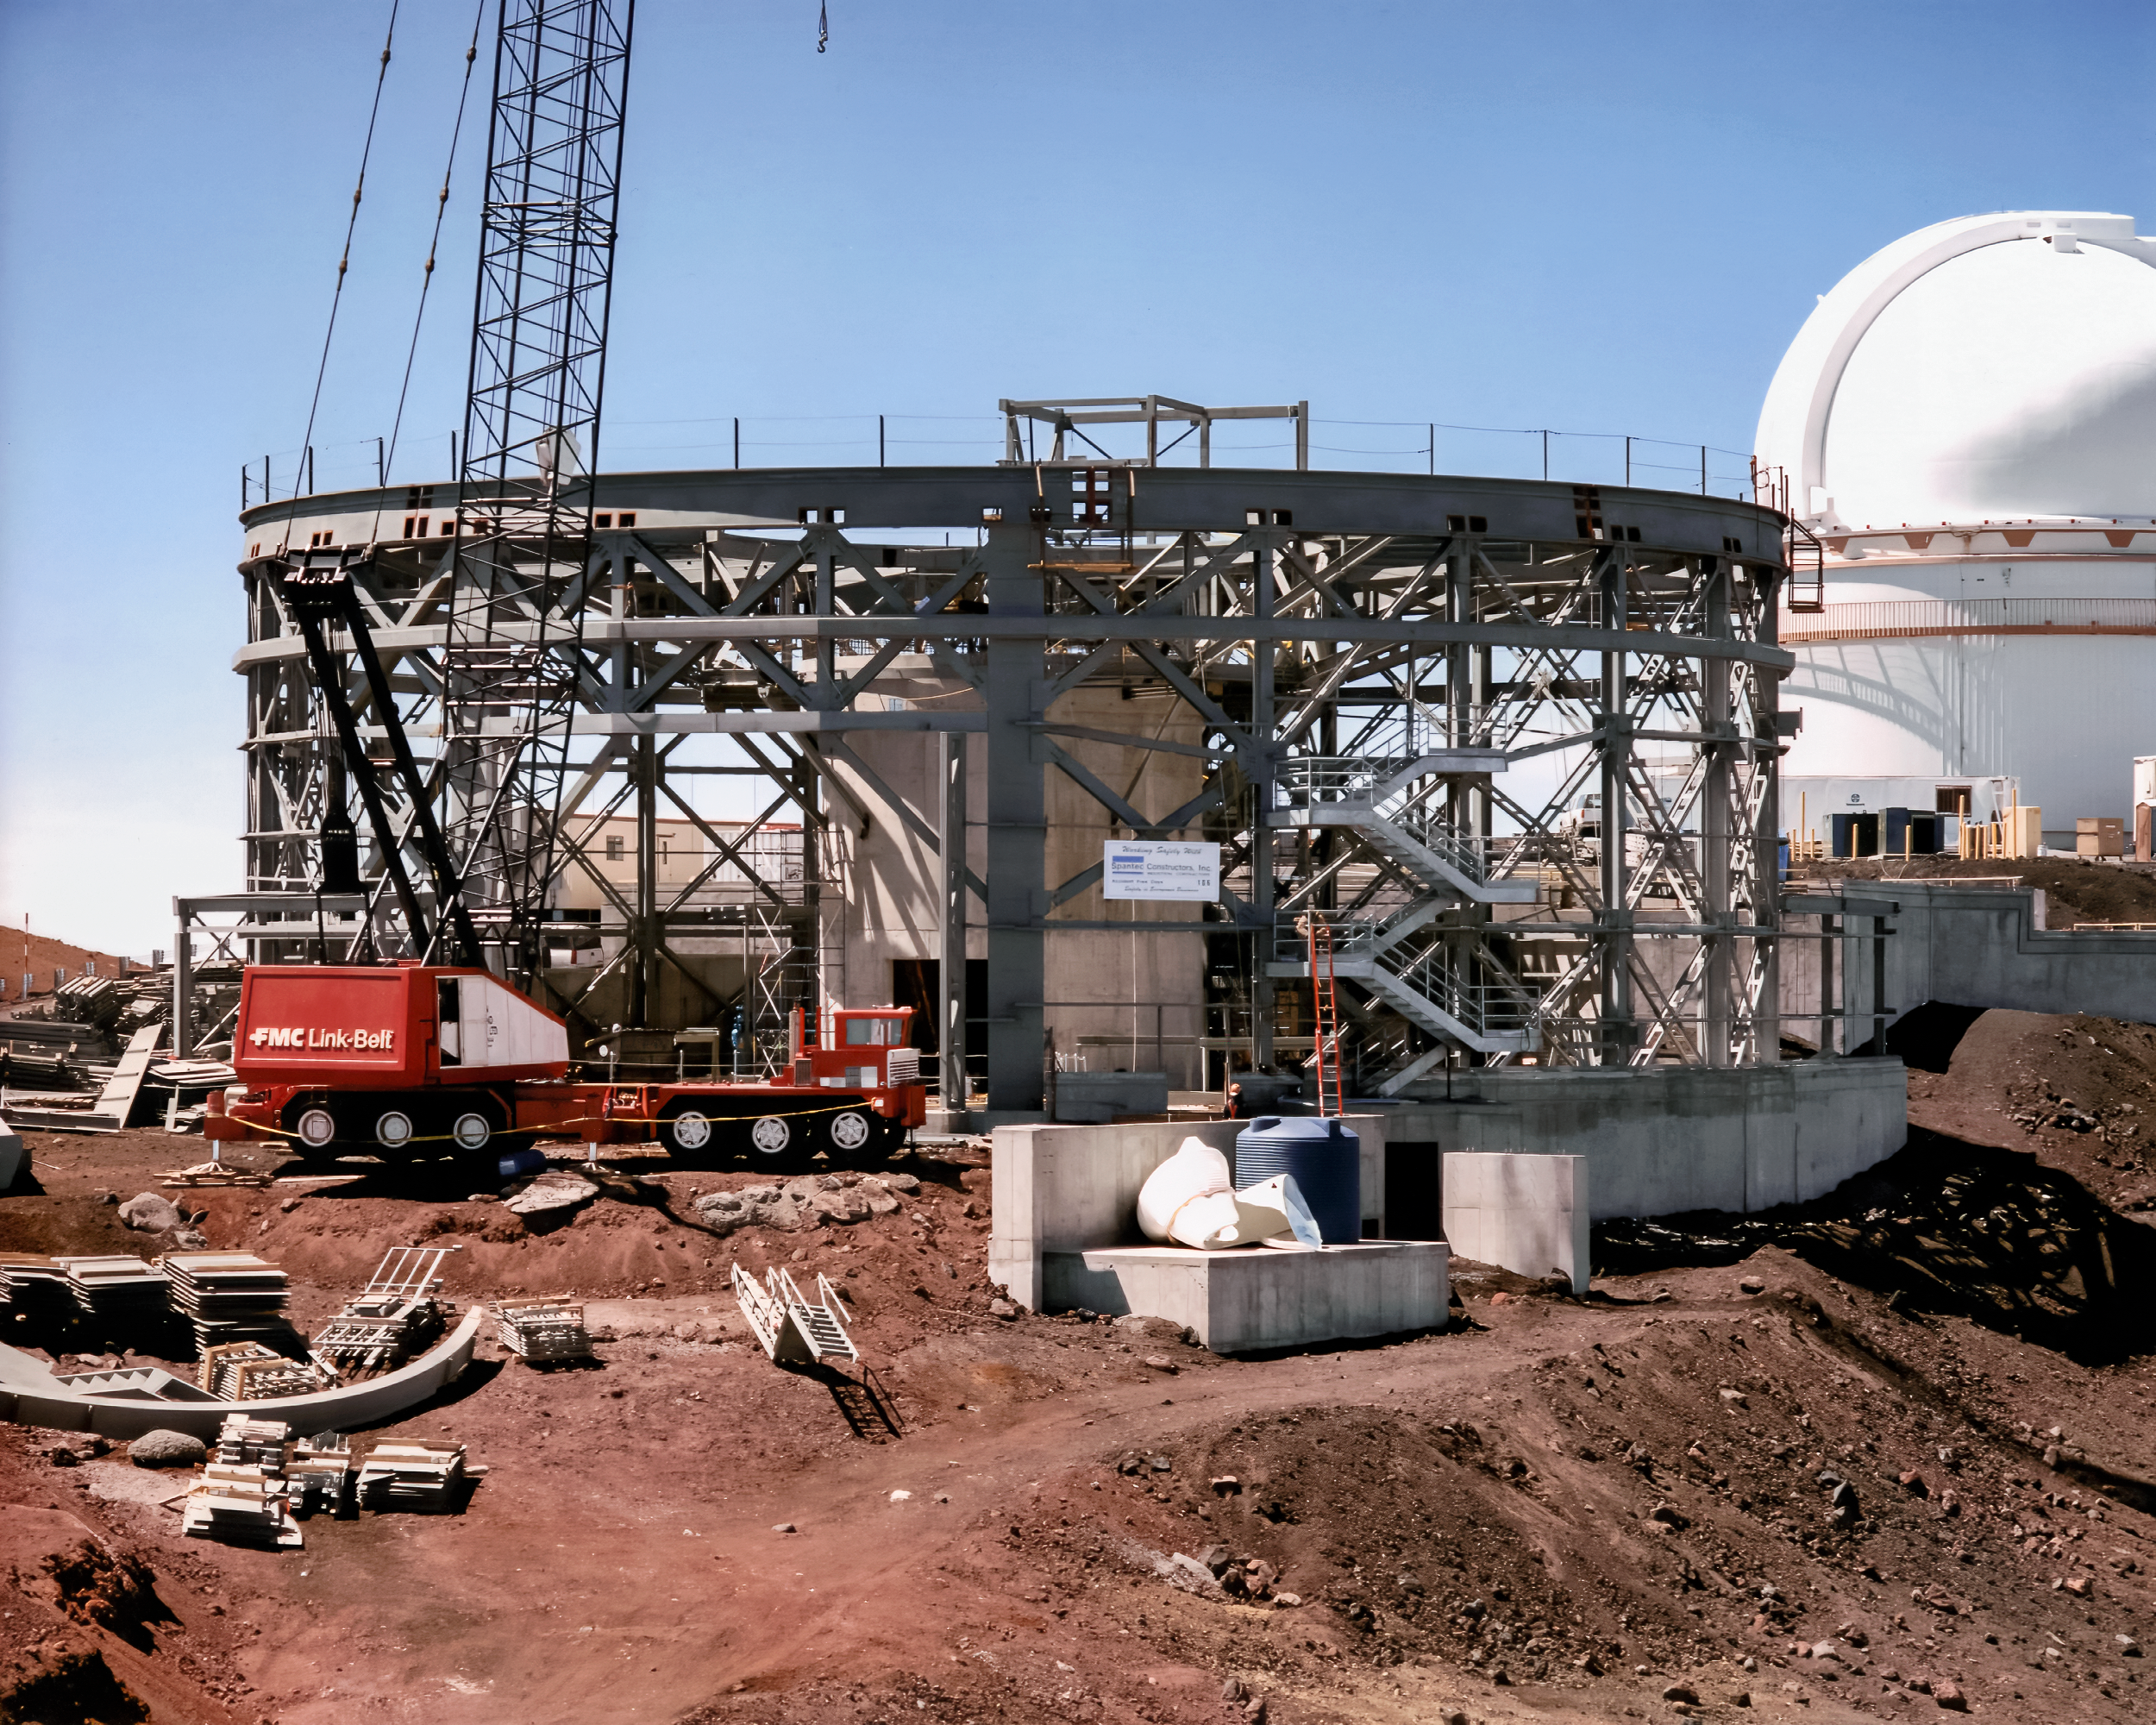

Gemini North Rising

High above the blanket of clouds and near the summit of Maunakea in Hawai‘i, a construction crew is busy building Gemini North telescope. The 8-meter telescope's large enclosure is beginning to take shape. This image was taken in October 1996.

Credit: NOIRLab/NSF/AURA